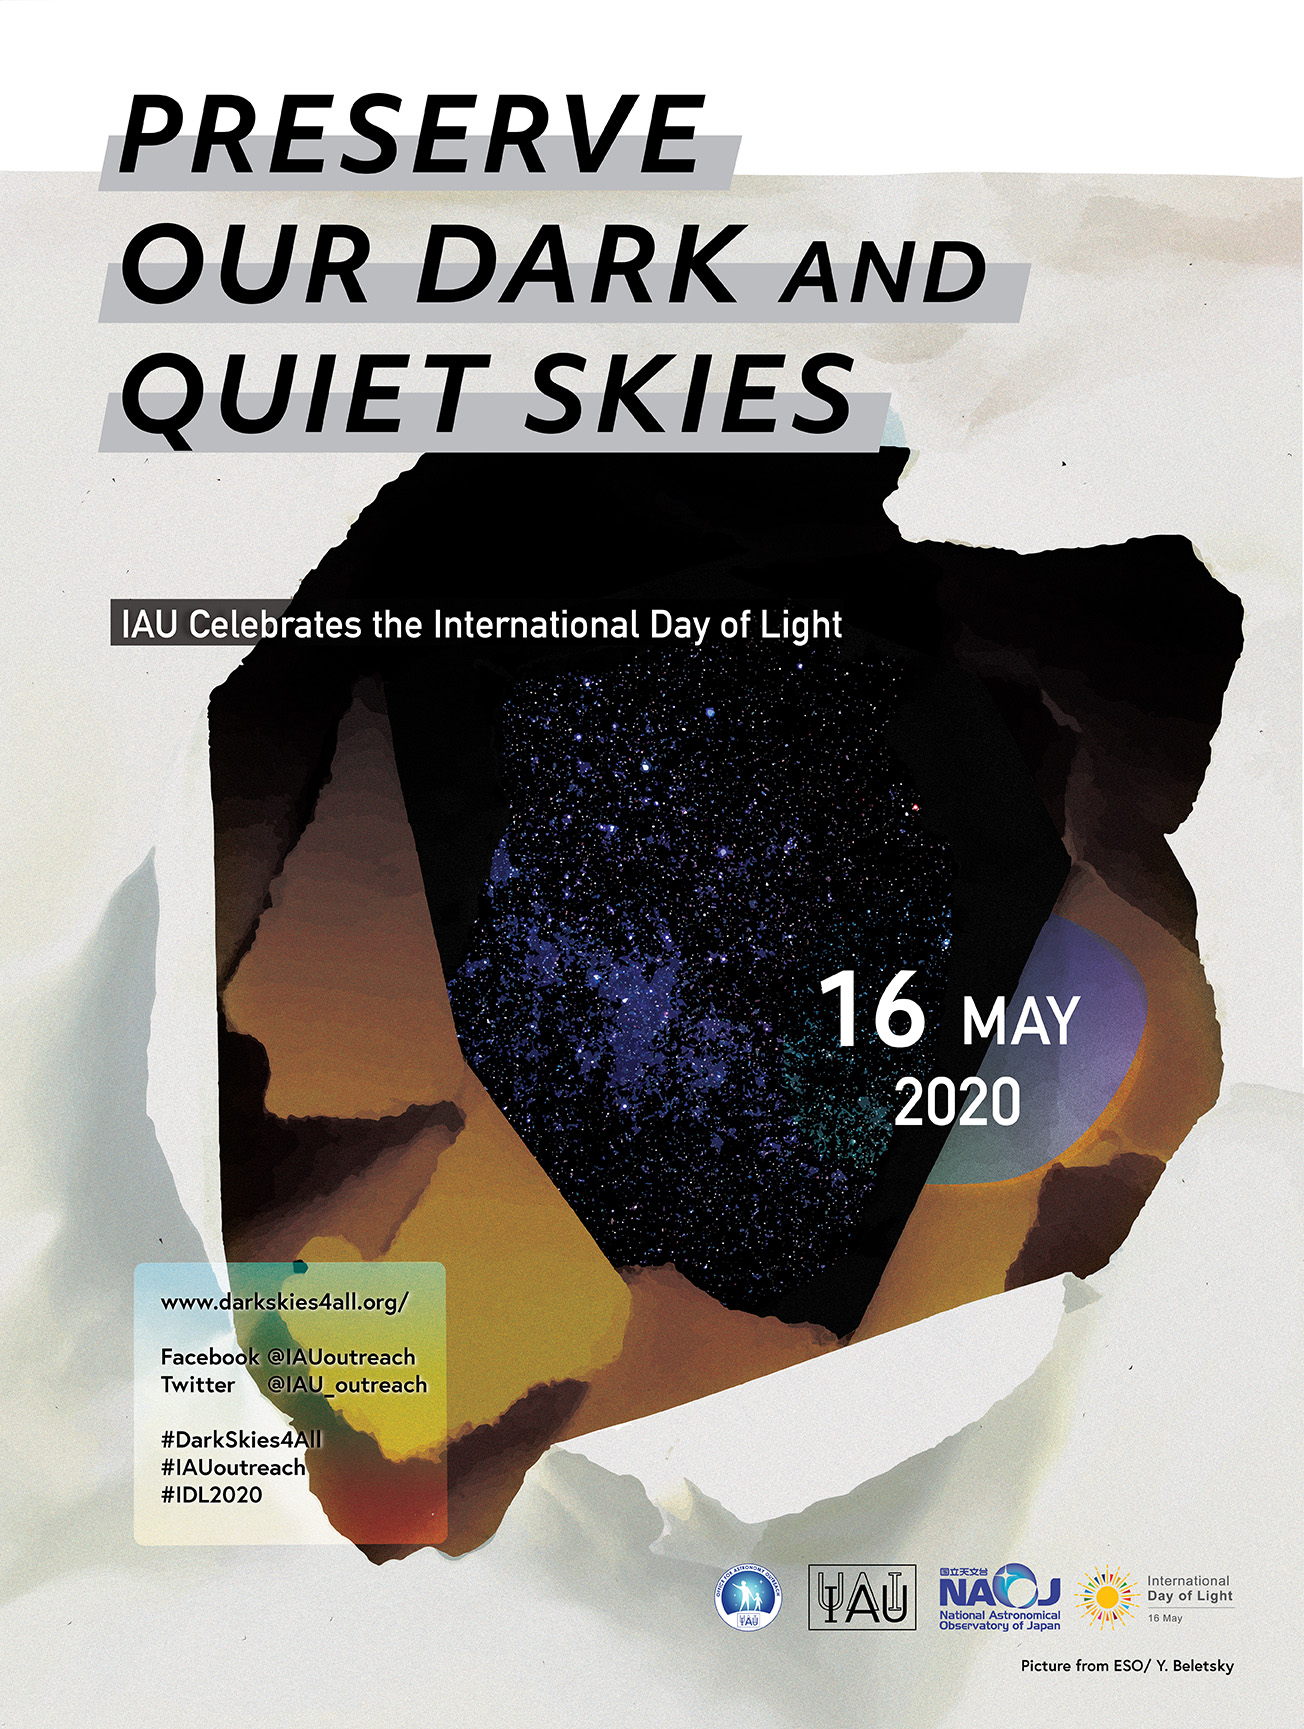

Dark Skies 2020

Dark Skies 2020 poster.

Credit: IAU